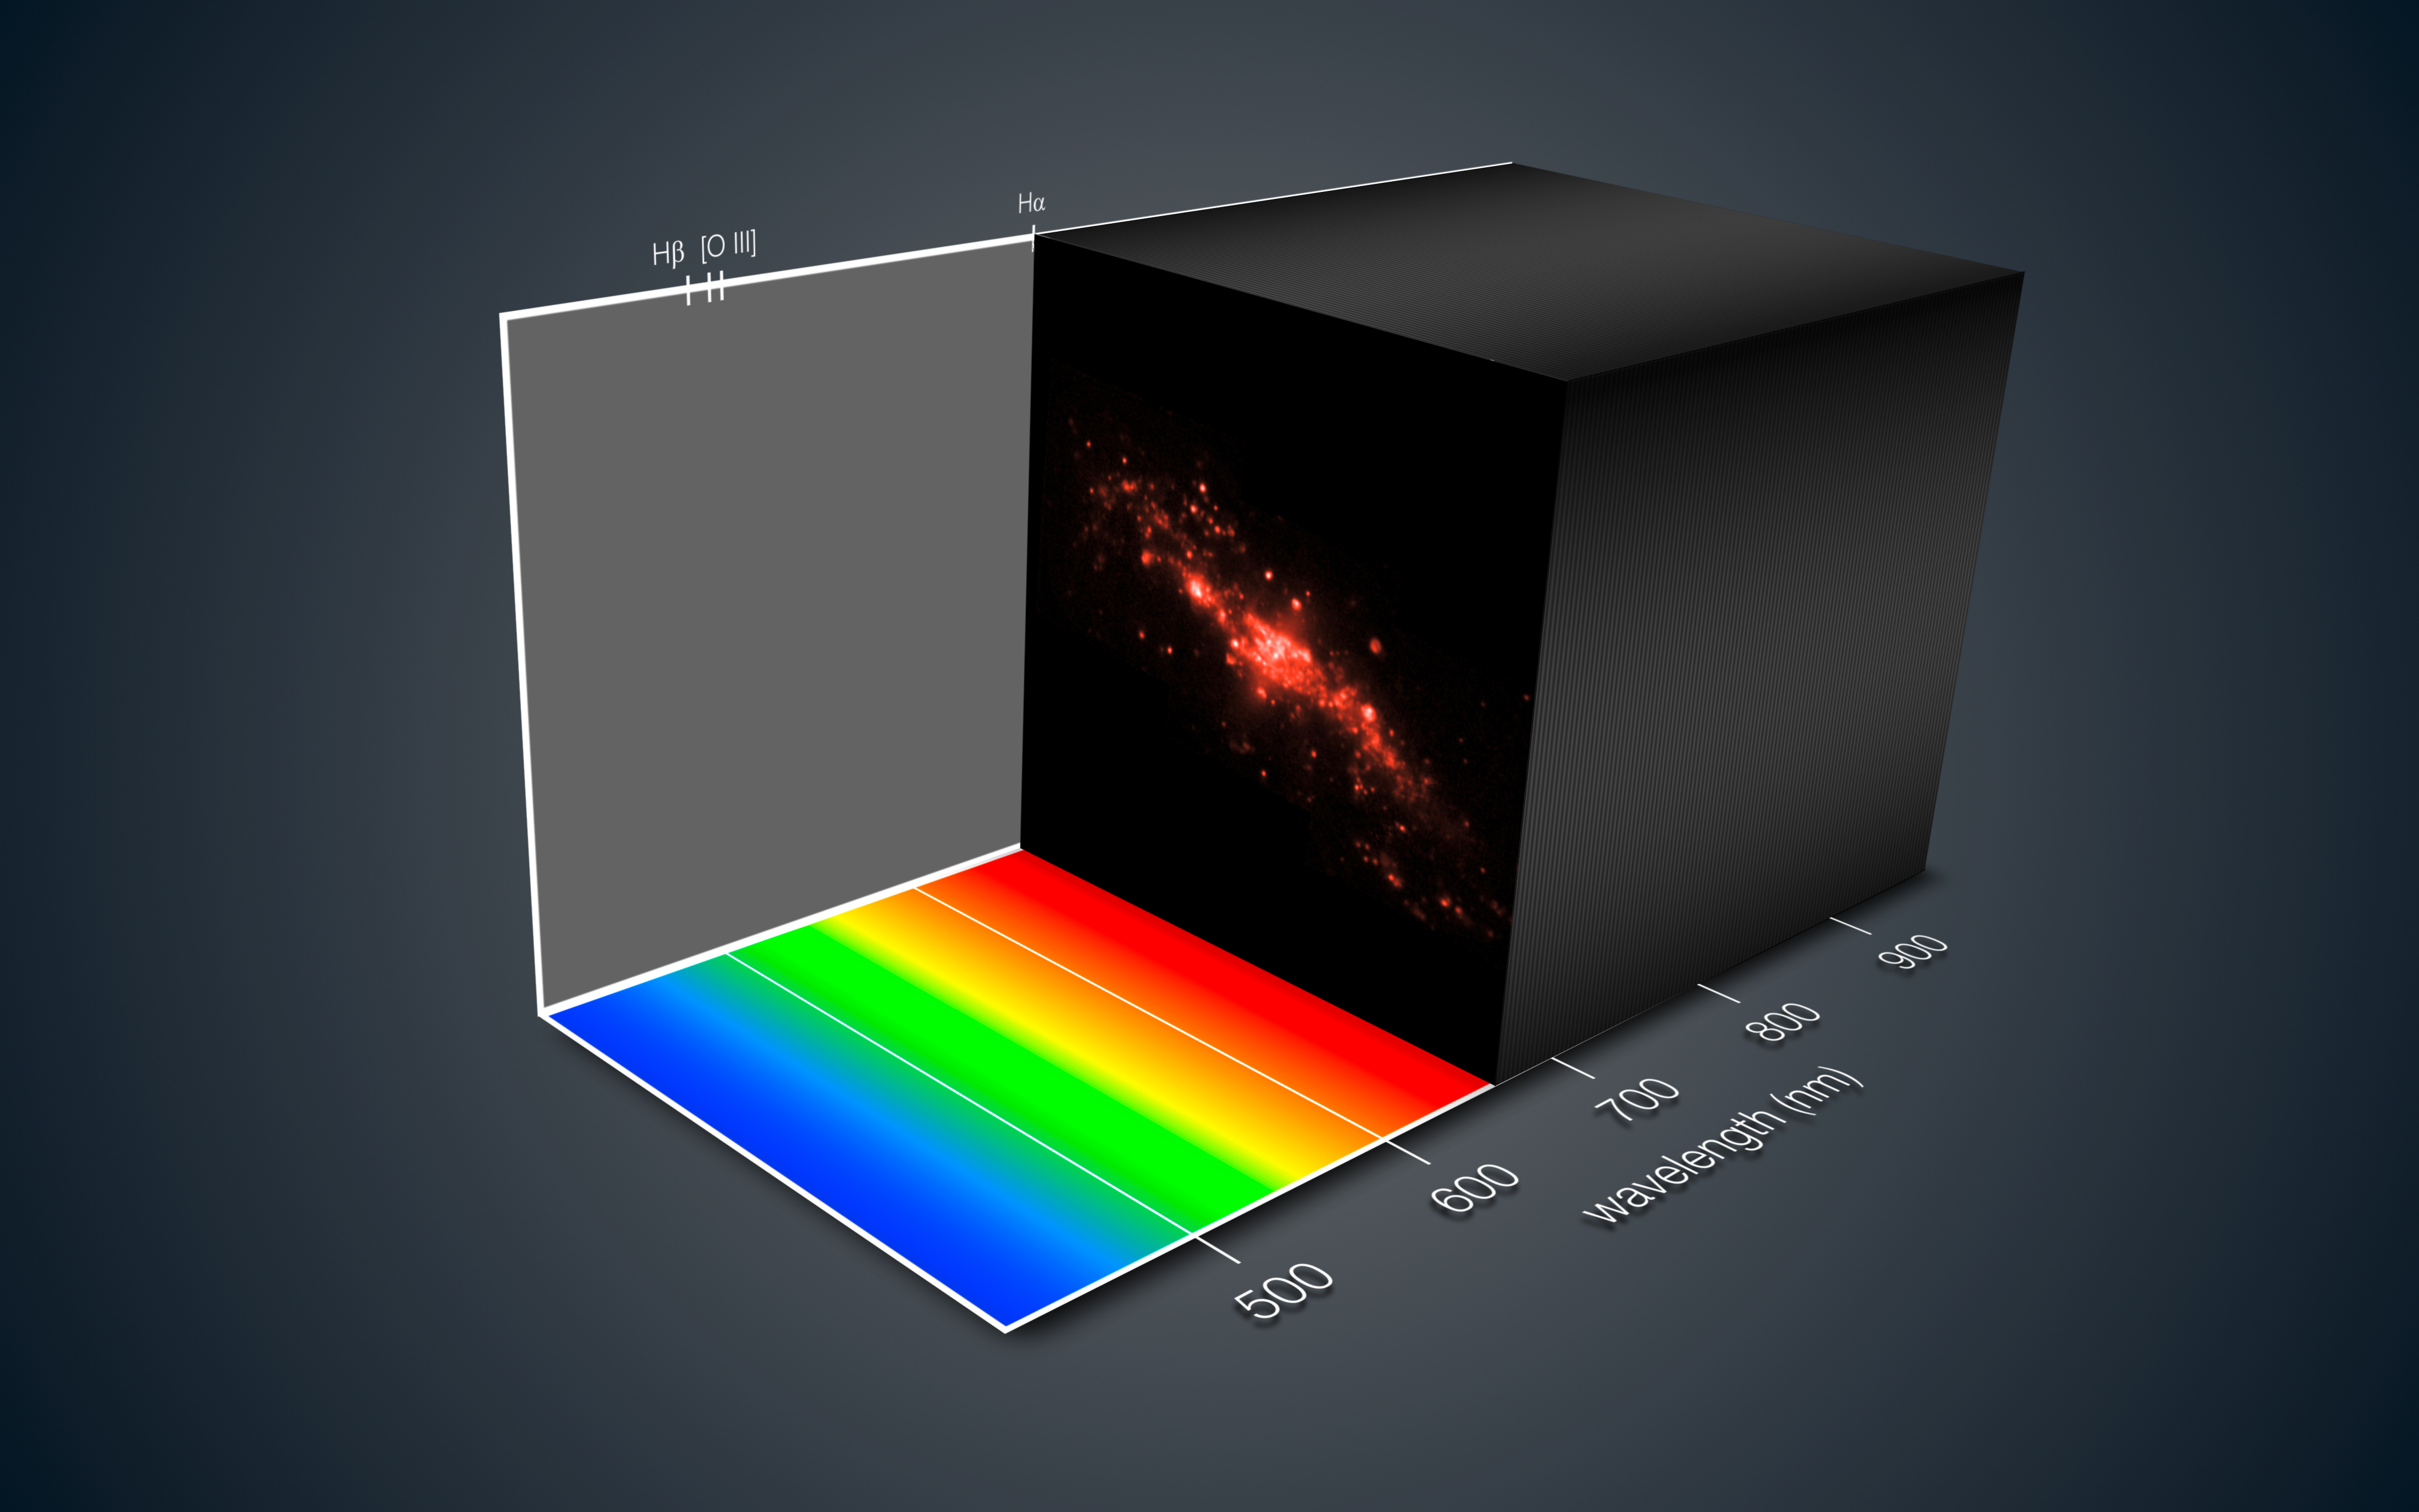

MUSE views the strange galaxy NGC 4650A

This view shows how the new MUSE instrument on ESO’s Very Large Telescope gives a innovative three-dimensional depiction of a distant galaxy. For each part of the galaxy the light has been split up into its component colours — revealing not only the motions of different parts of the galaxy but also clues to its chemical composition and other properties.

During the subsequent analysis the astronomer can move through the data and study different views of the object at different wavelengths, just like tuning a television to different channels at different frequencies.

This picture is based on data on the polar ring galaxy NGC 4650A that were obtained soon after the instrument achieved first light in early 2014.

Credit: ESO/MUSE consortium/R. Bacon/L. Calçada